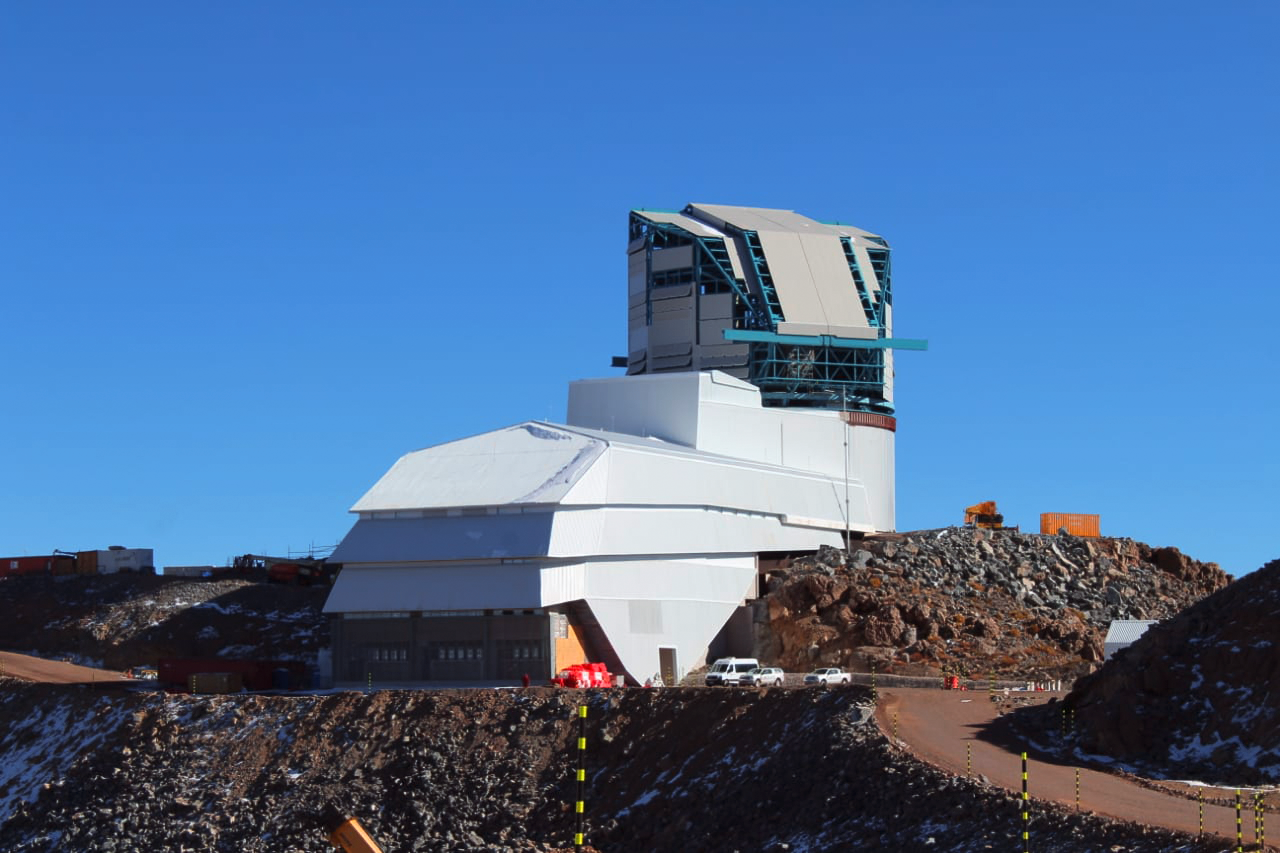

The Vera C. Rubin Observatory 22 June 2020

The Vera C. Rubin Observatory 22 June 2020.

Credit: Rubin Observatory/NSF/AURA